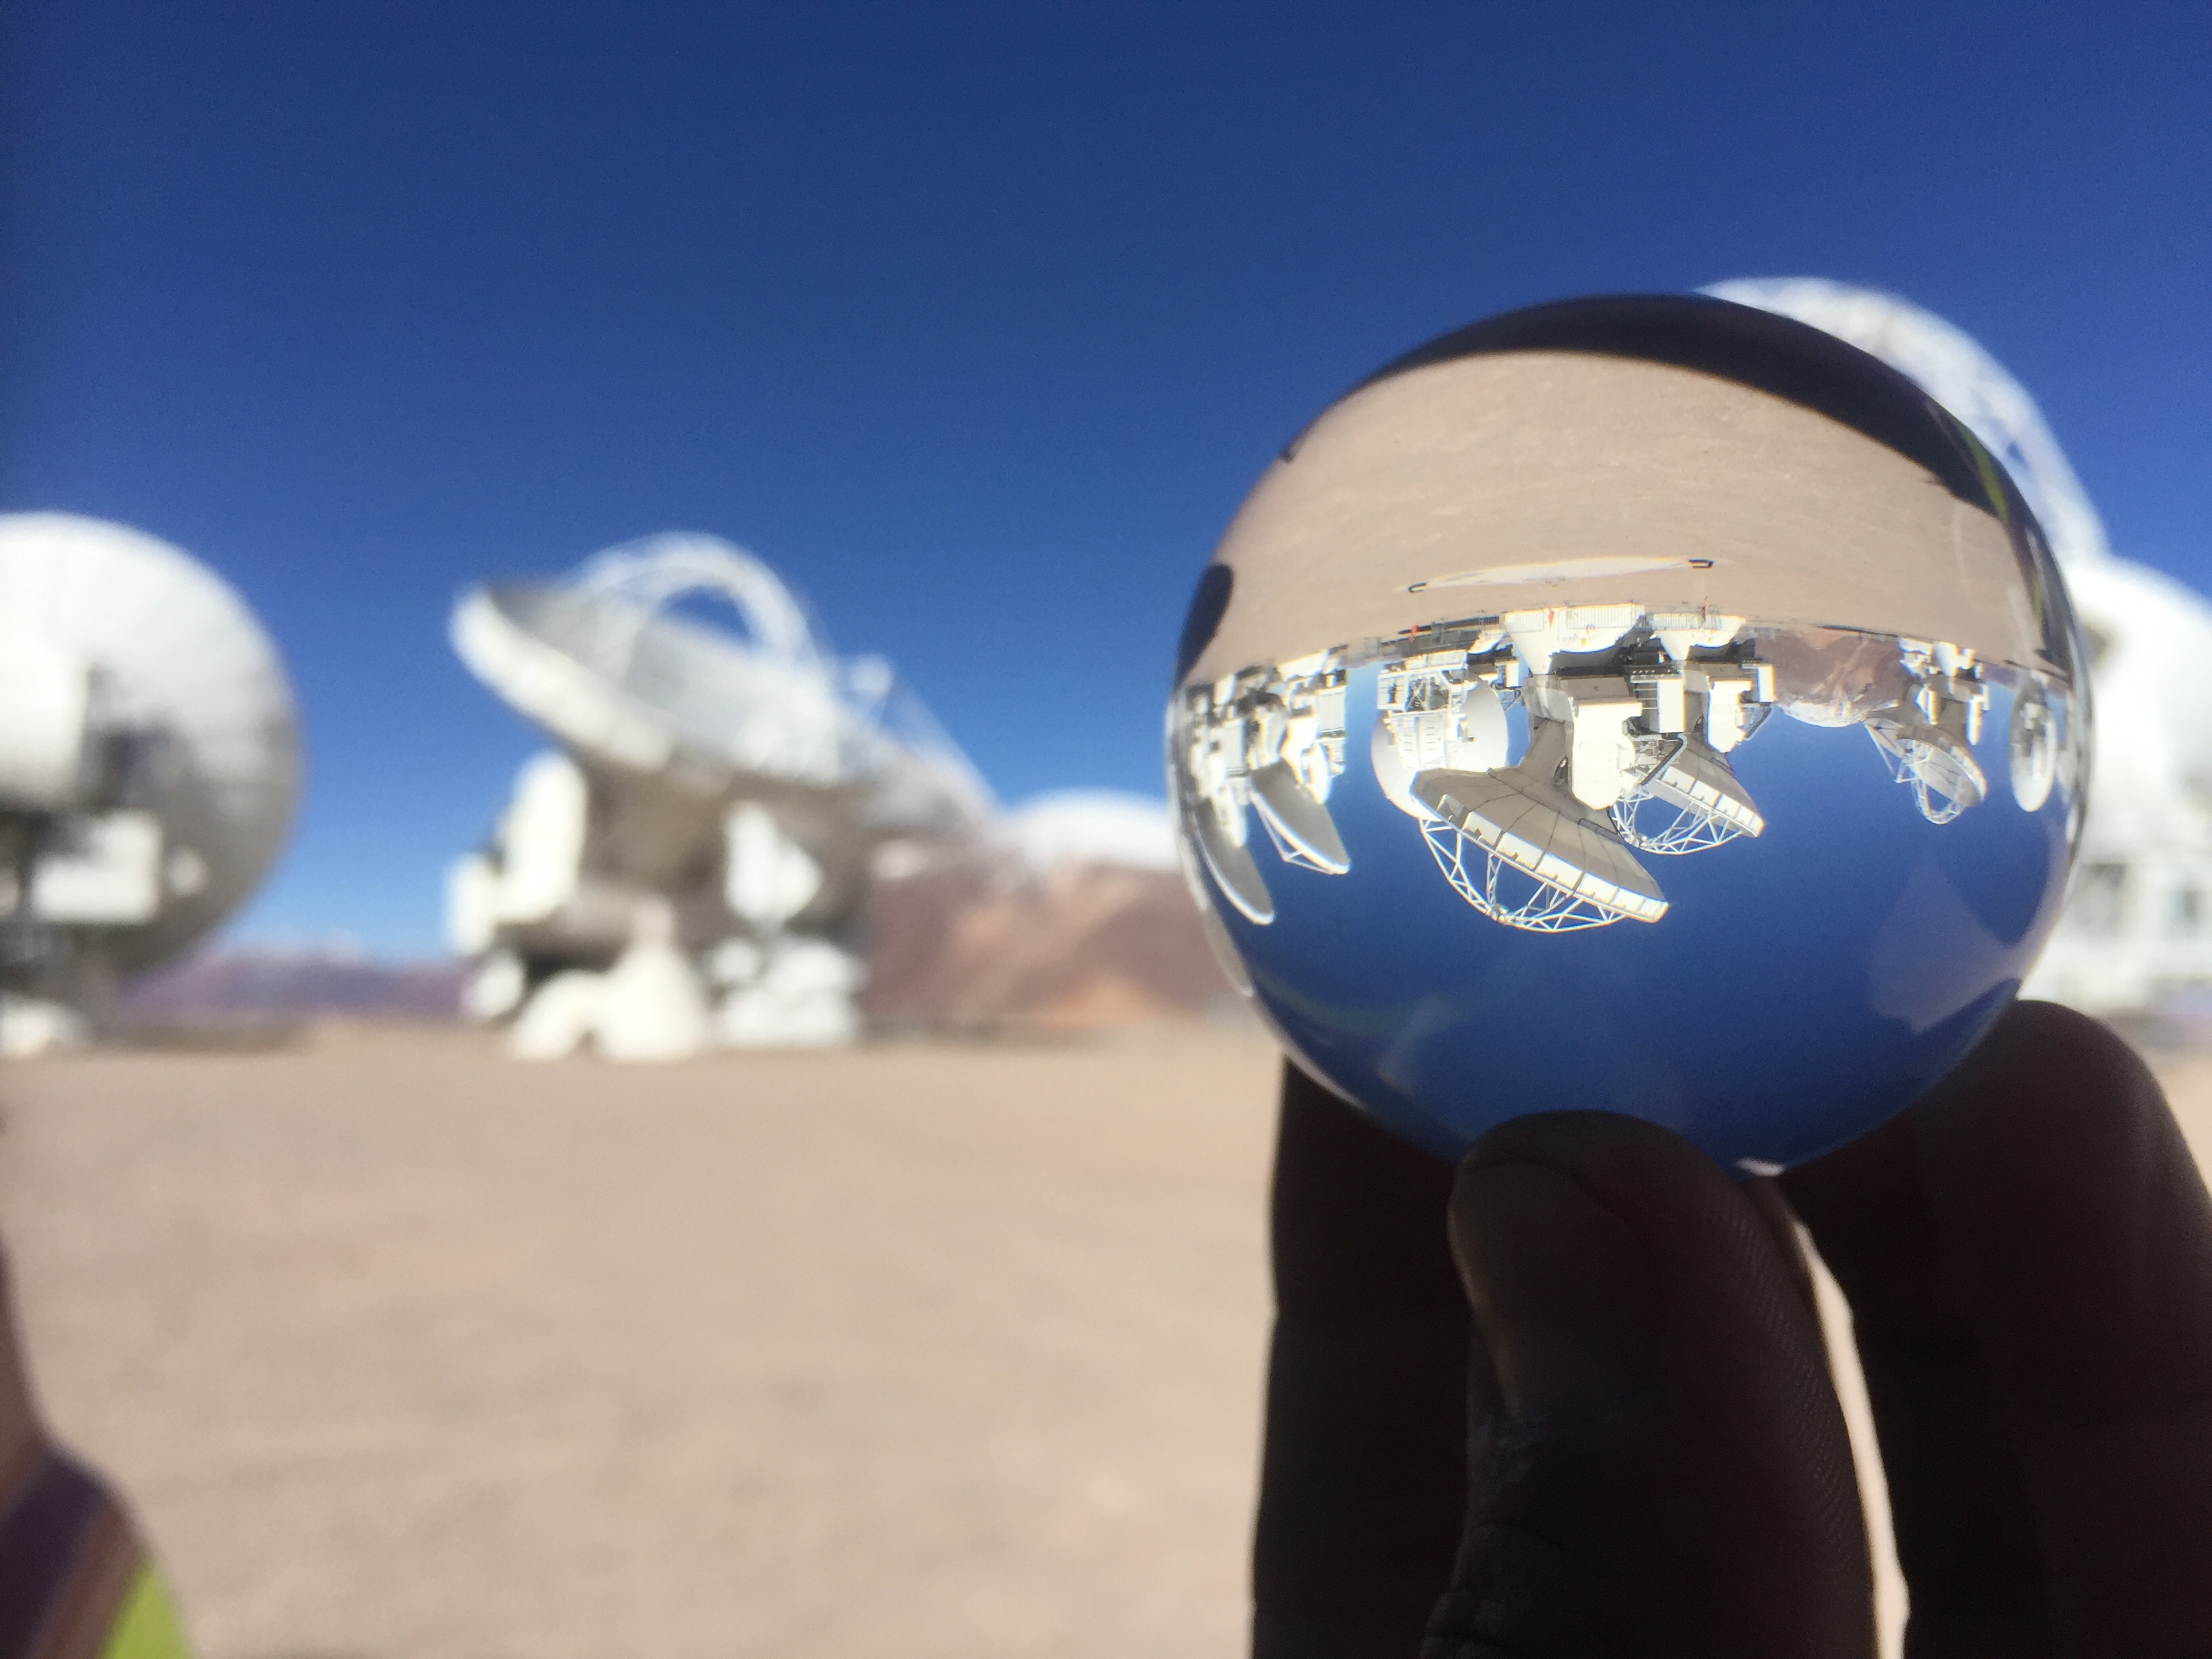

A different perspective

A different perspective of the Antennas.

Credit: Juan Carlos Rojas -ALMA(ESO/NAOJ/NRAO)